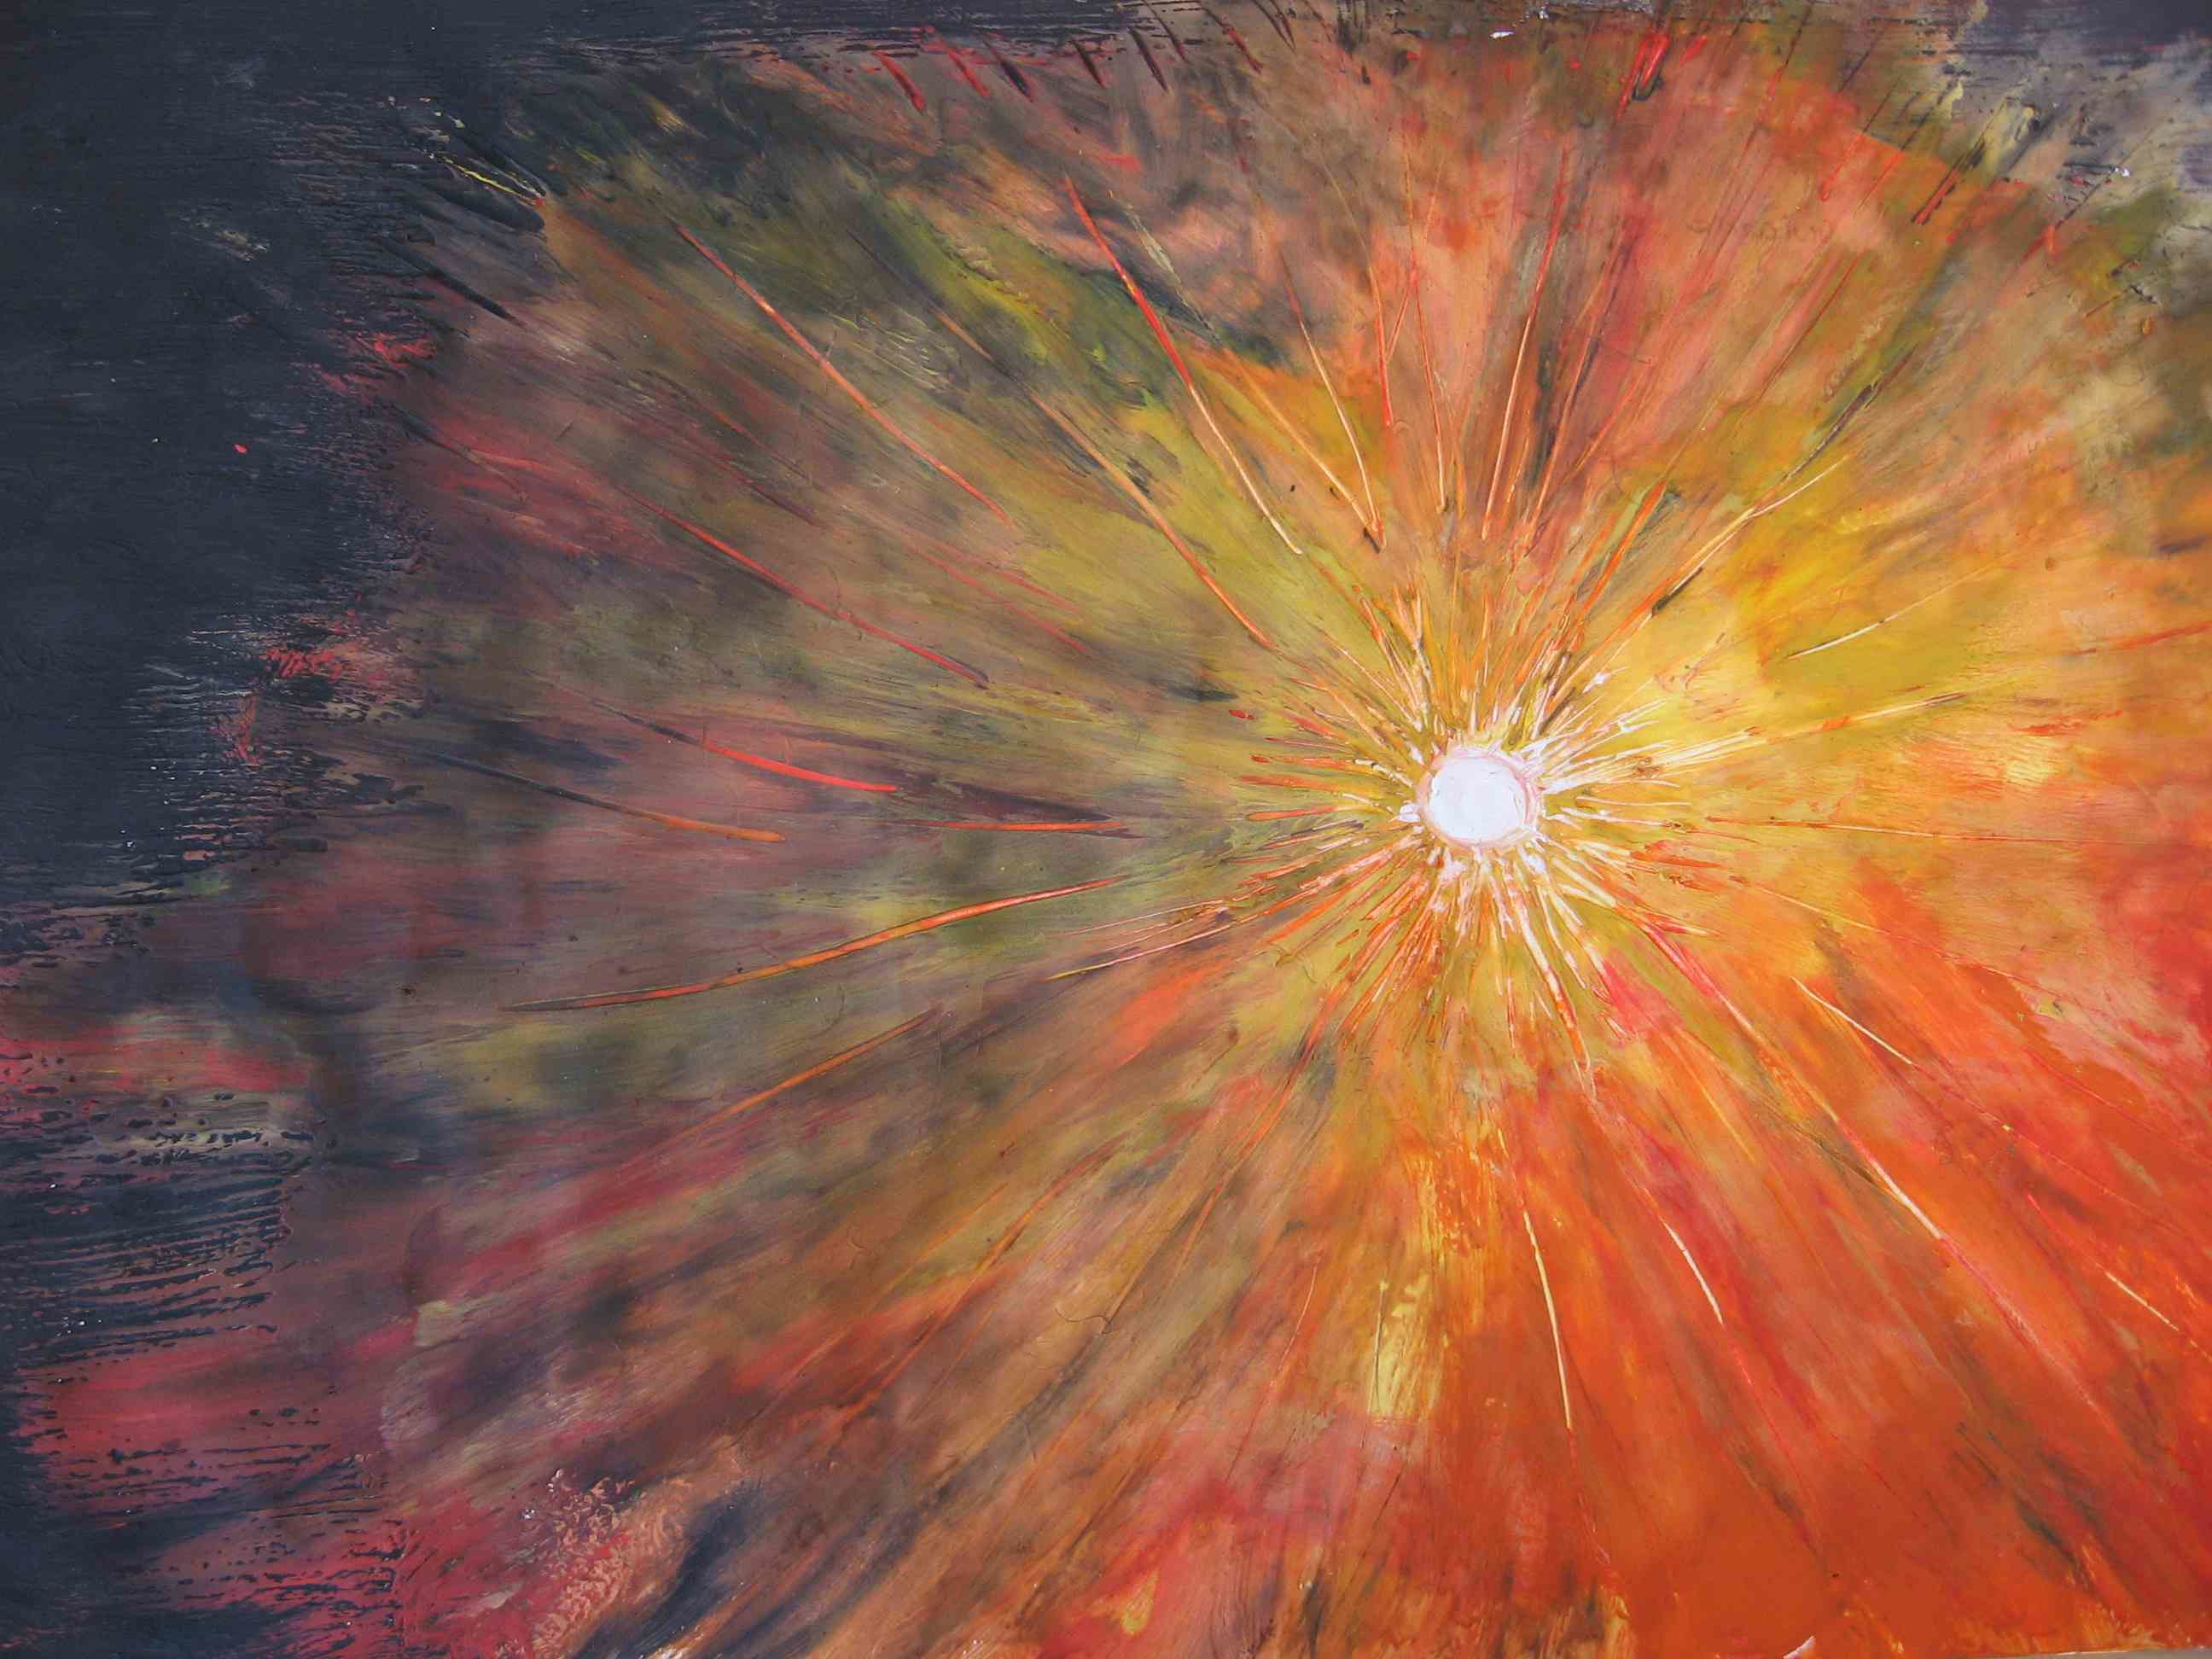

"Catch a star" astronomical competition

One of the winning artworks from the 'Catch a Star' astronomical competition. This is the winning piece in the 14-15 years age group. 'Catch a Star' was an international astronomical competition run by ESO and the European Association for Astronomy Education (EAAE).

Credit: ESO